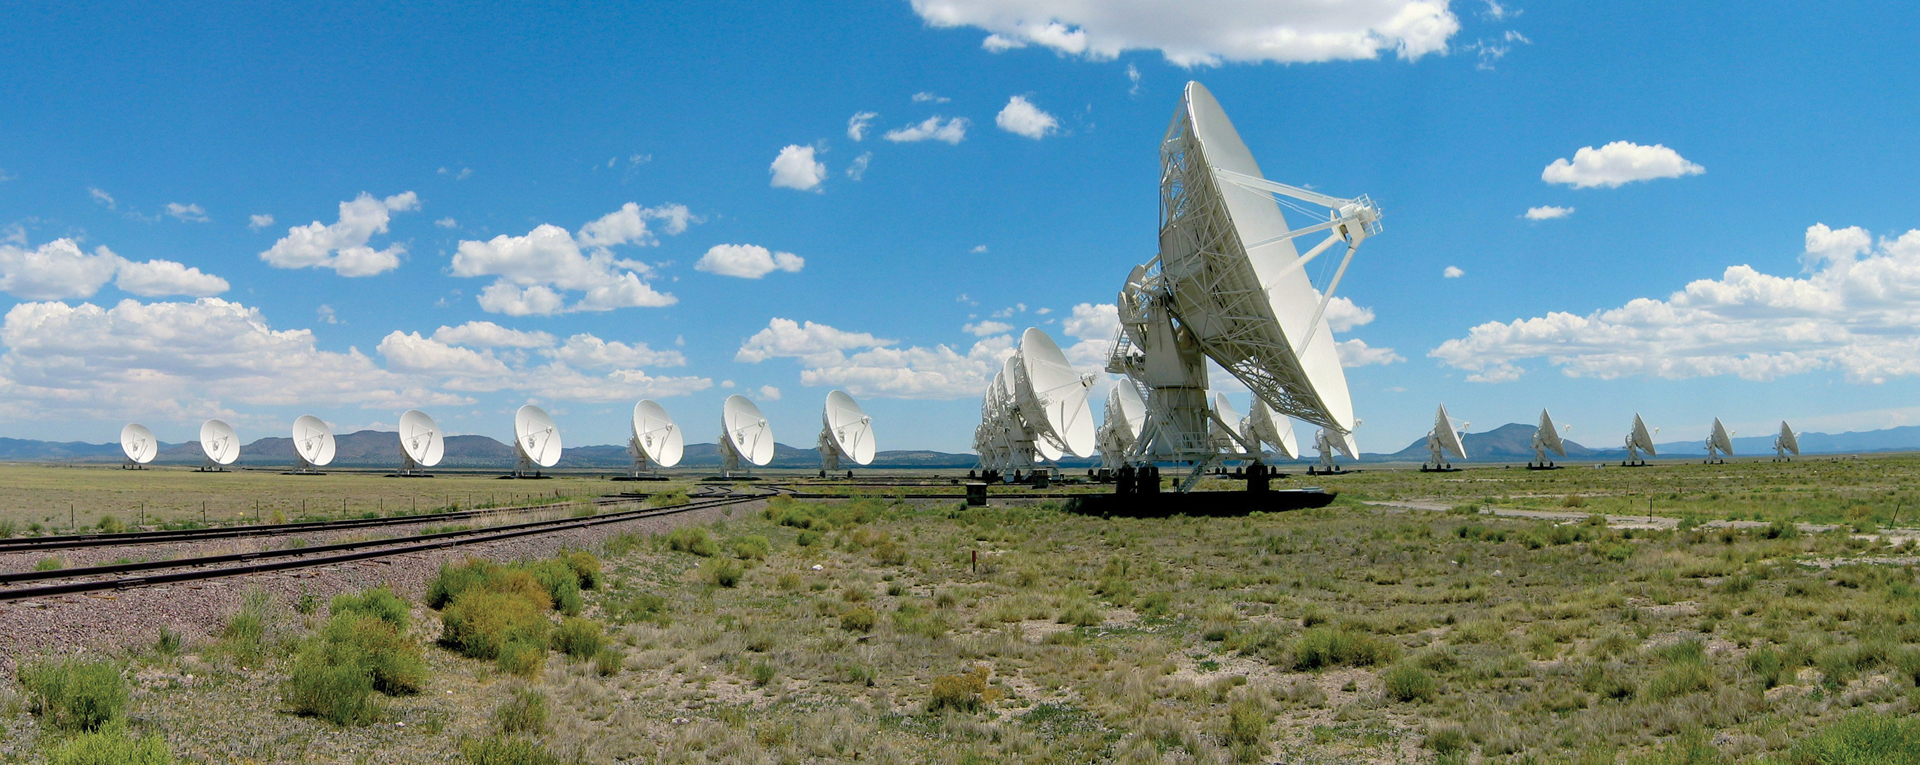

Outstanding in Wide Field

The Very Large Array in New Mexico is the world's most powerful and versatile radio telescope. Its 27 antennas work together as one giant telescope nearly a mile across to 22 miles wide. They all first observed the skies together as the VLA in 1979.

Credit: NRAO/AUI/NSF